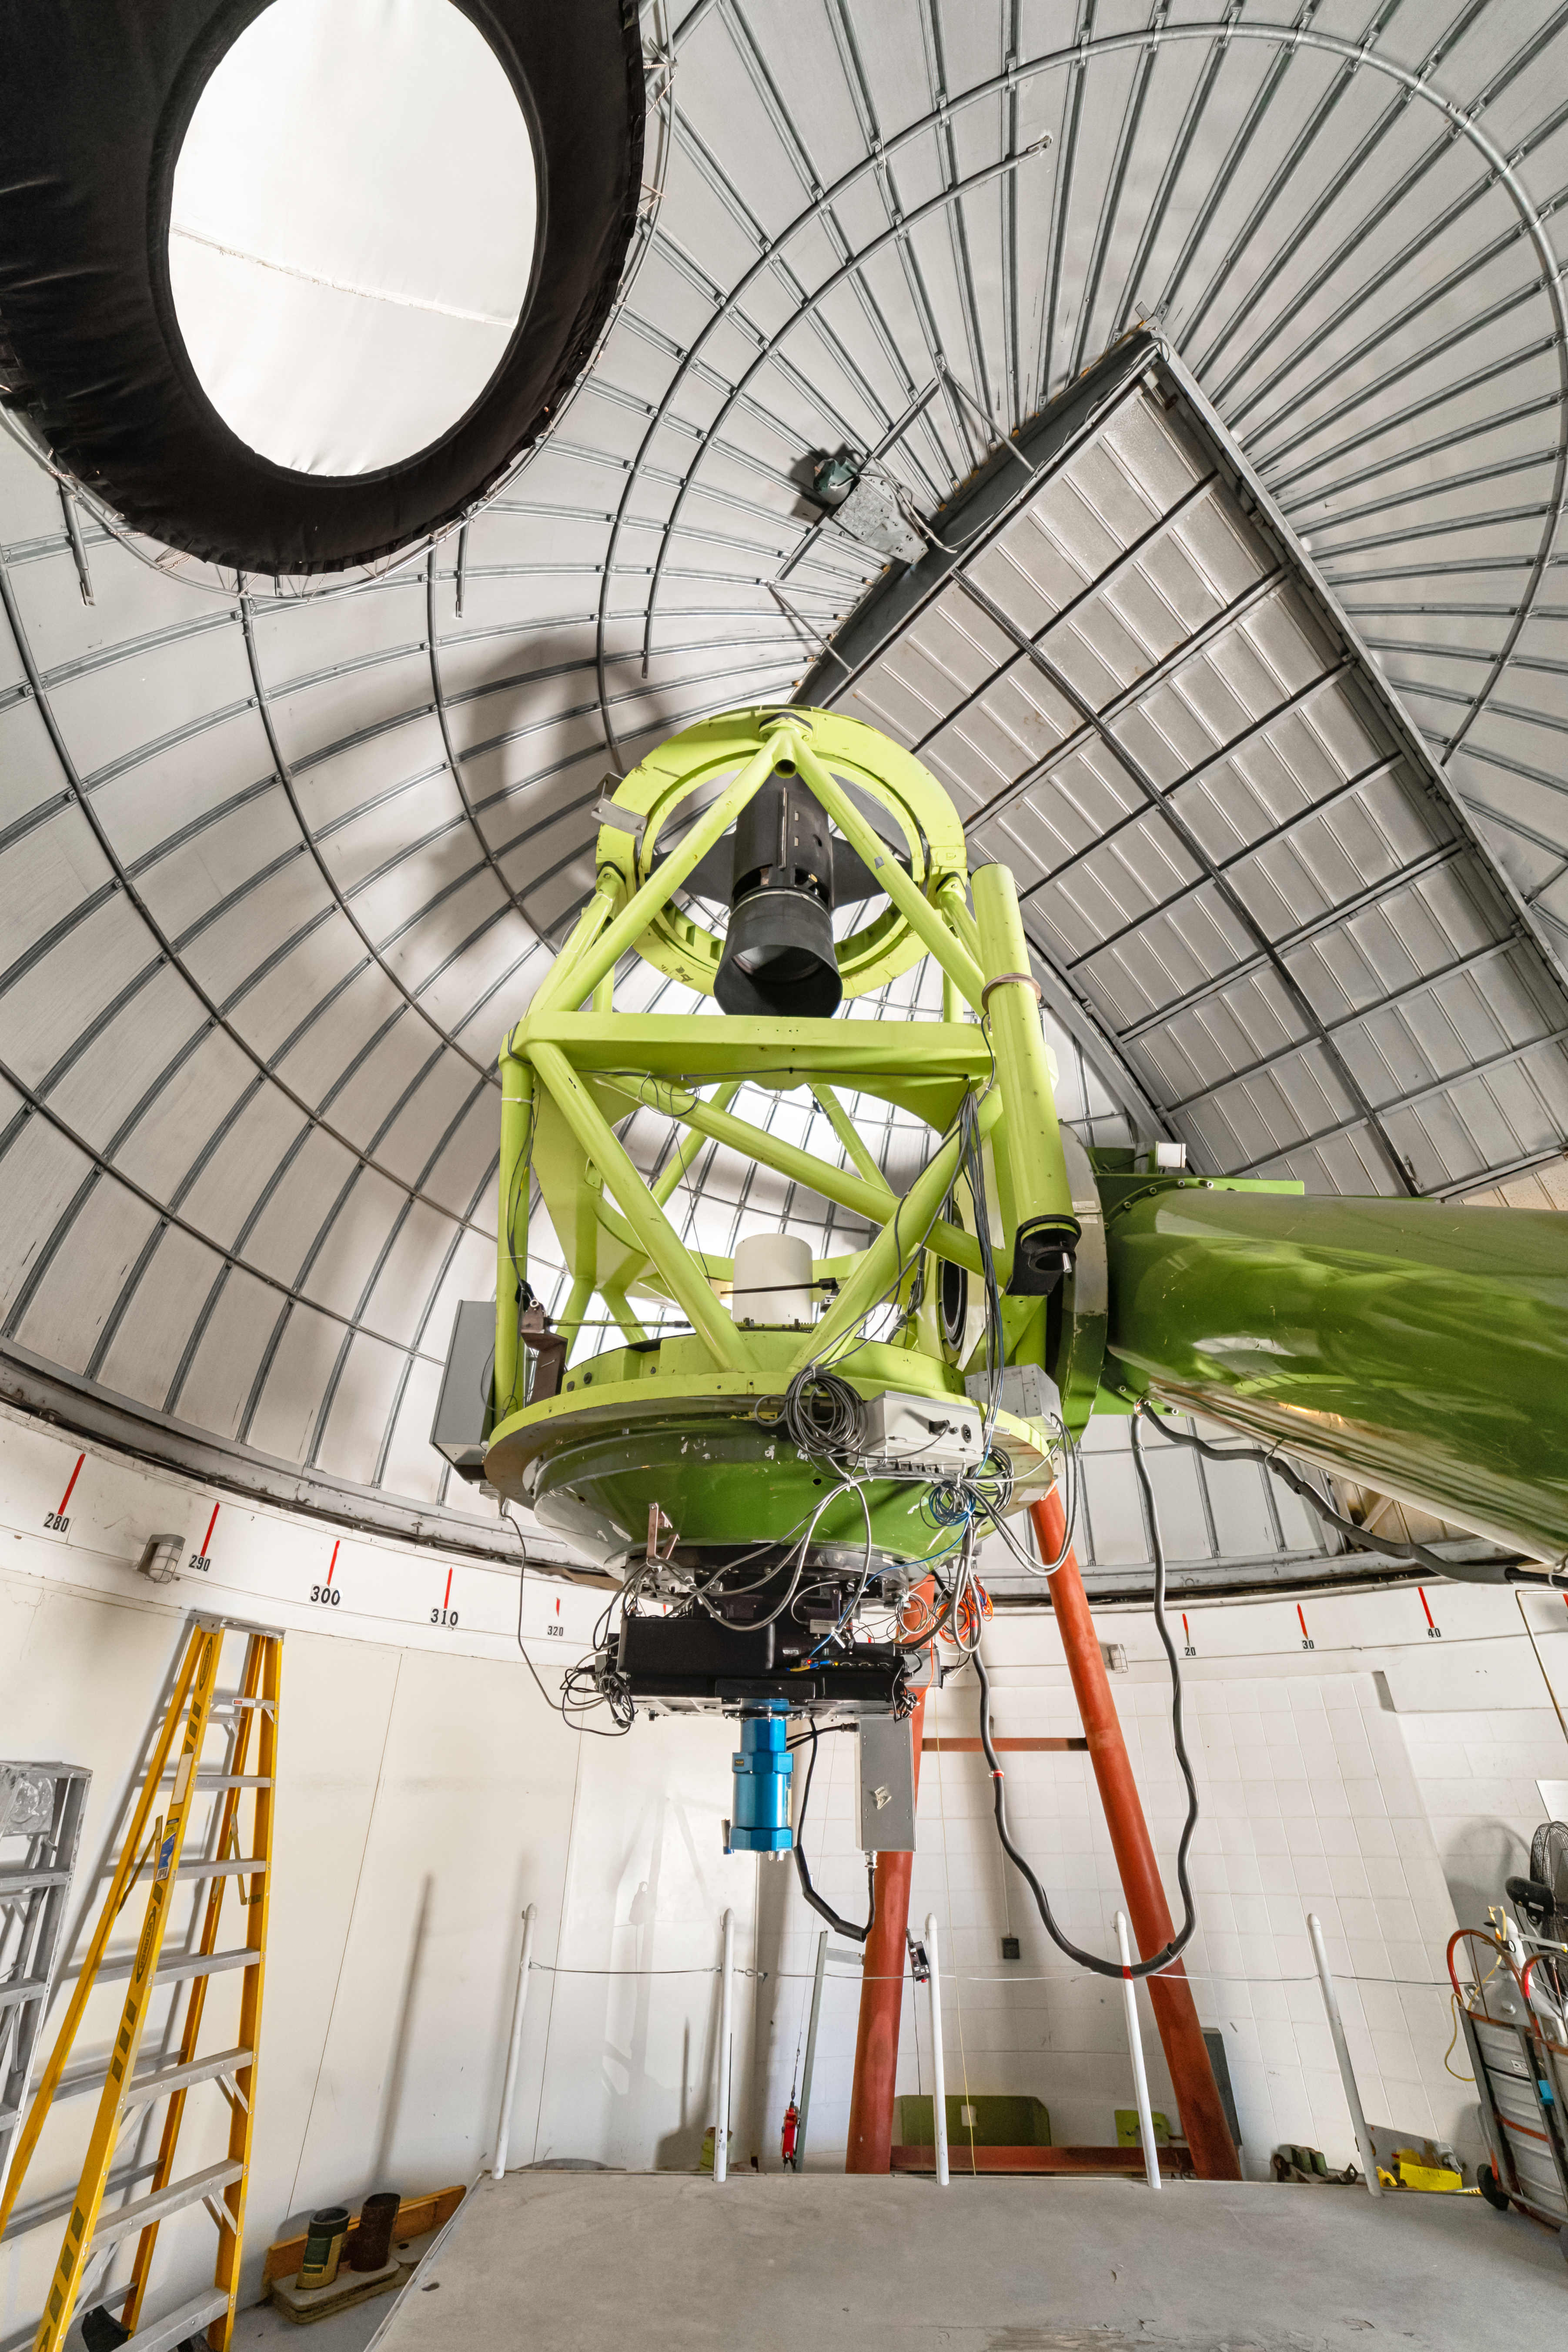

McGraw-Hill 1.3-meter Telescope Interior

The interior of the McGraw-Hill 1.3-meter Telescope at Kitt Peak National Observatory (KPNO), a Program of NSF NOIRLab.

Credit: KPNO/NOIRLab/NSF/AURA/P. Horálek